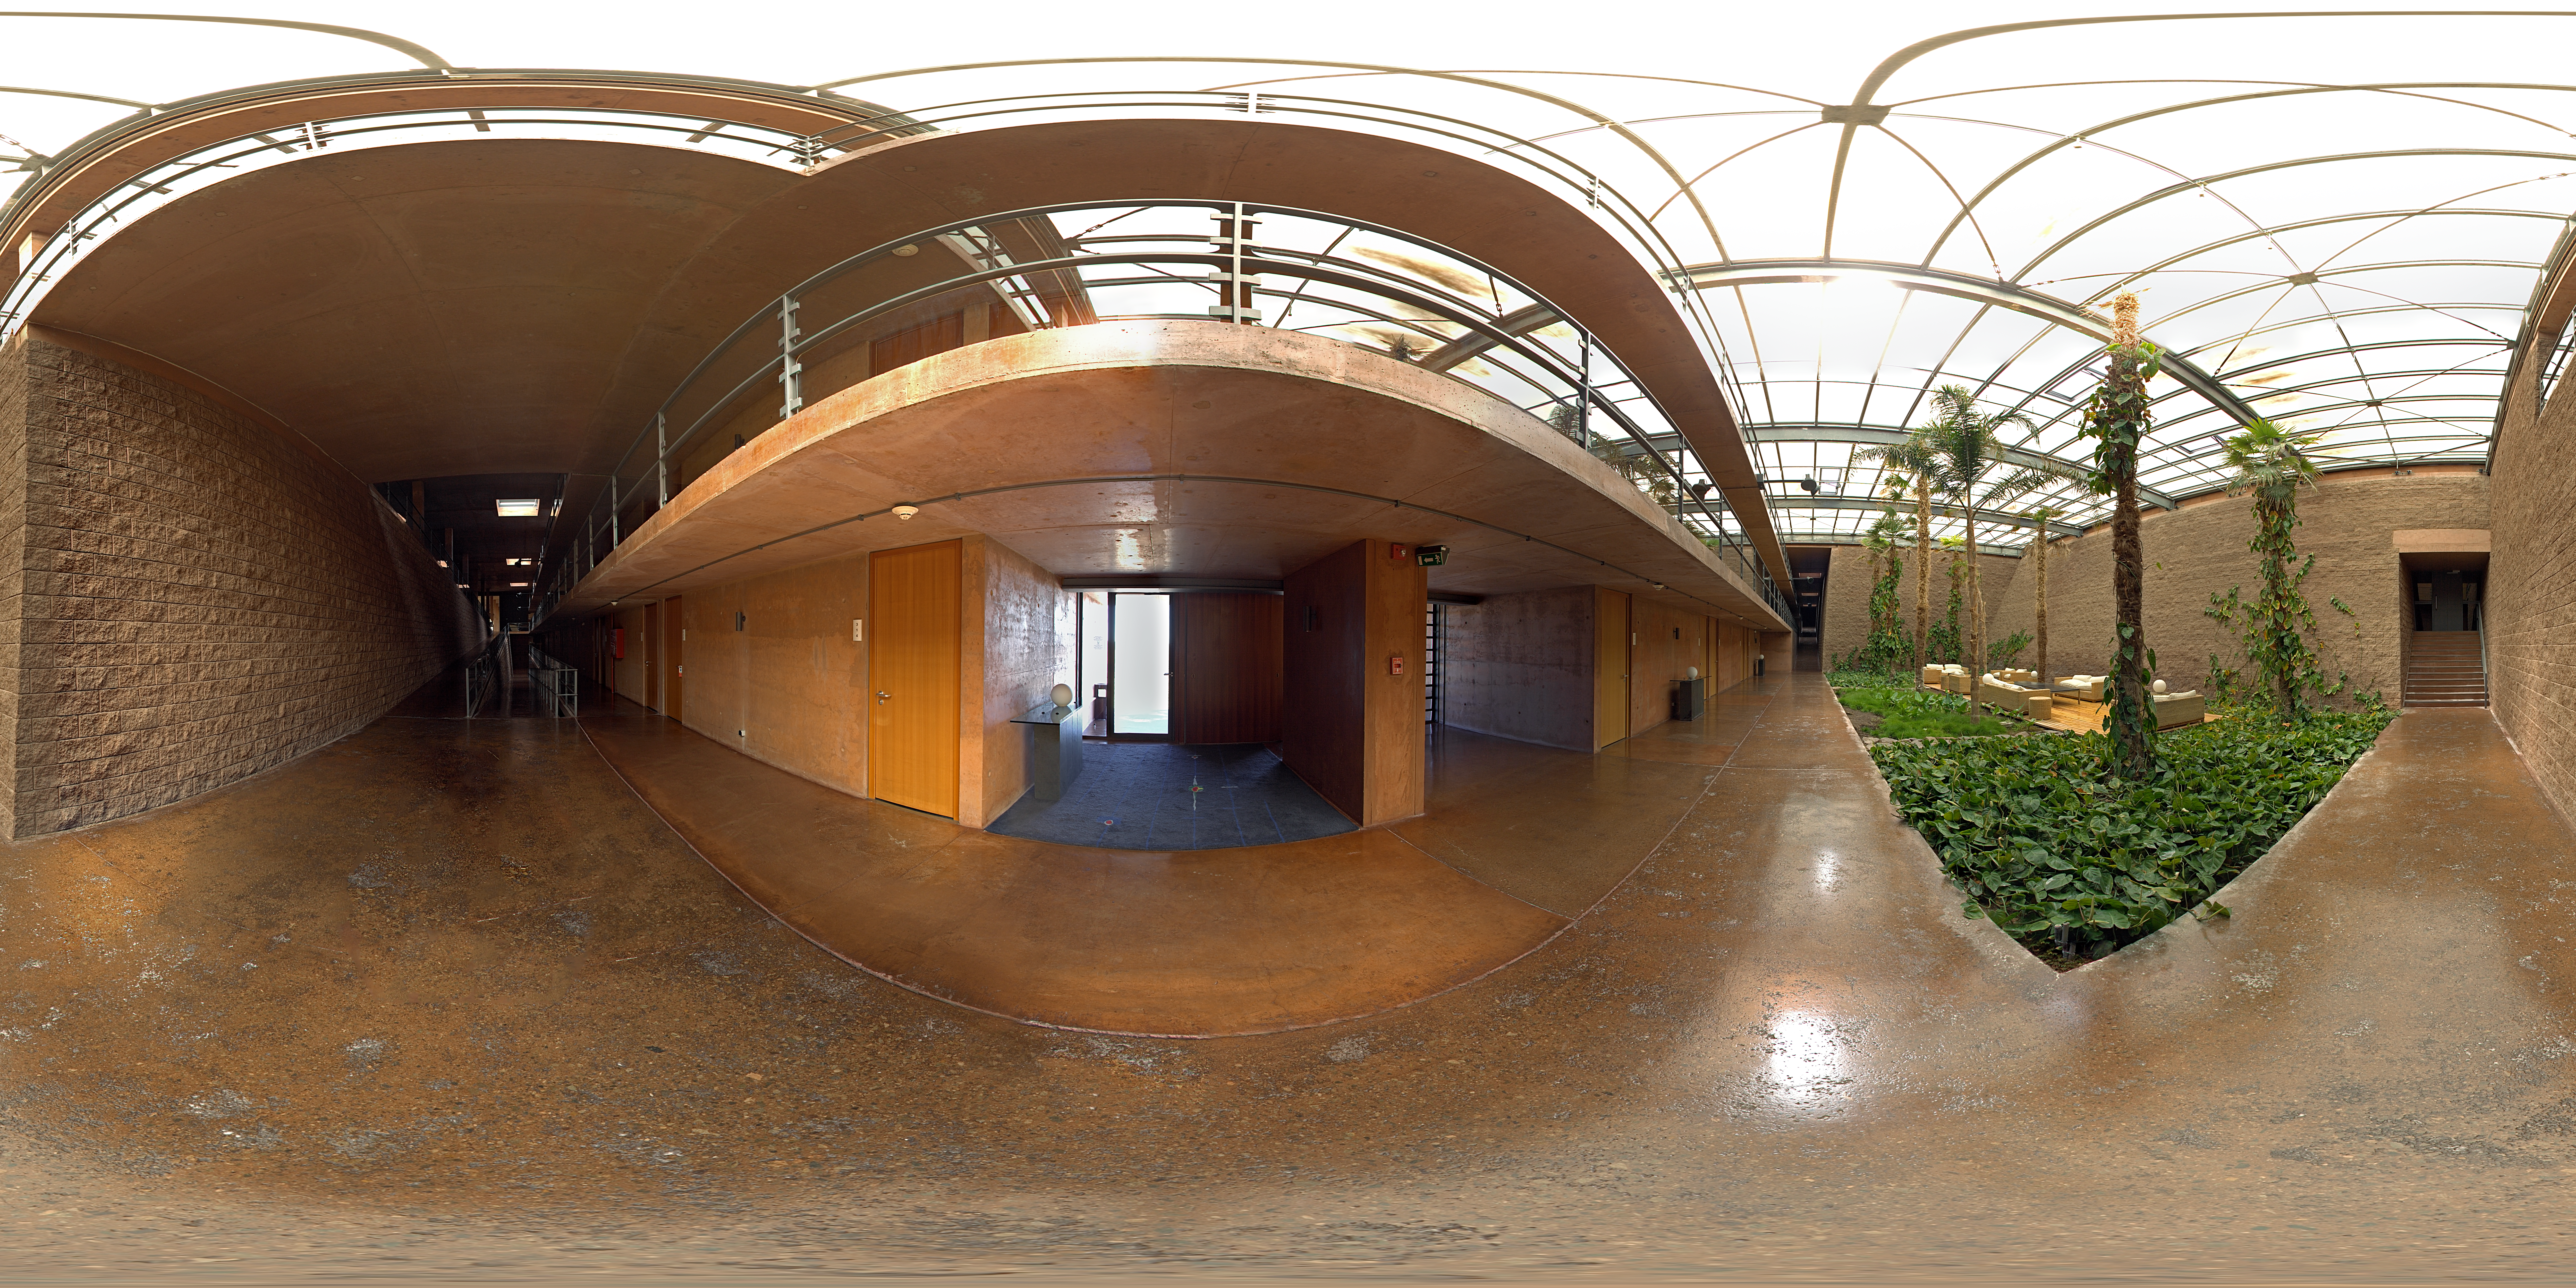

Small garden panorama

360 degree panorama inside Paranal's Residencia.

Credit: ESO